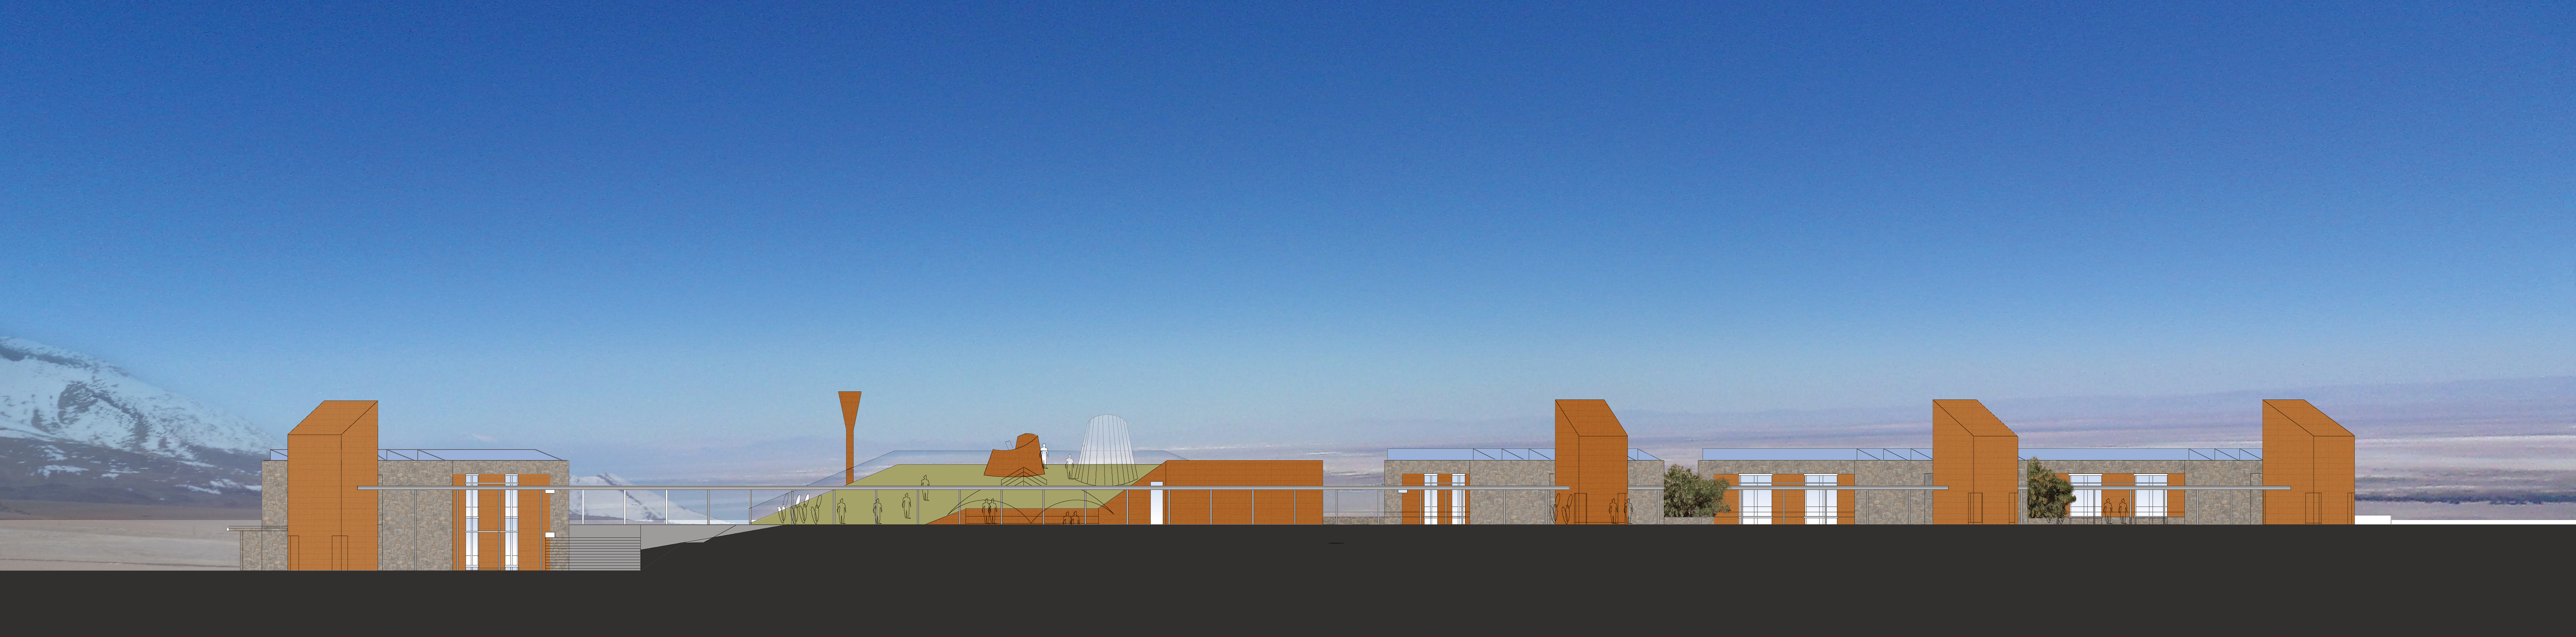

ALMA Residence façade East

Artists impressions of ALMA residence.

Credit: ESO/Kouvo&Partanen